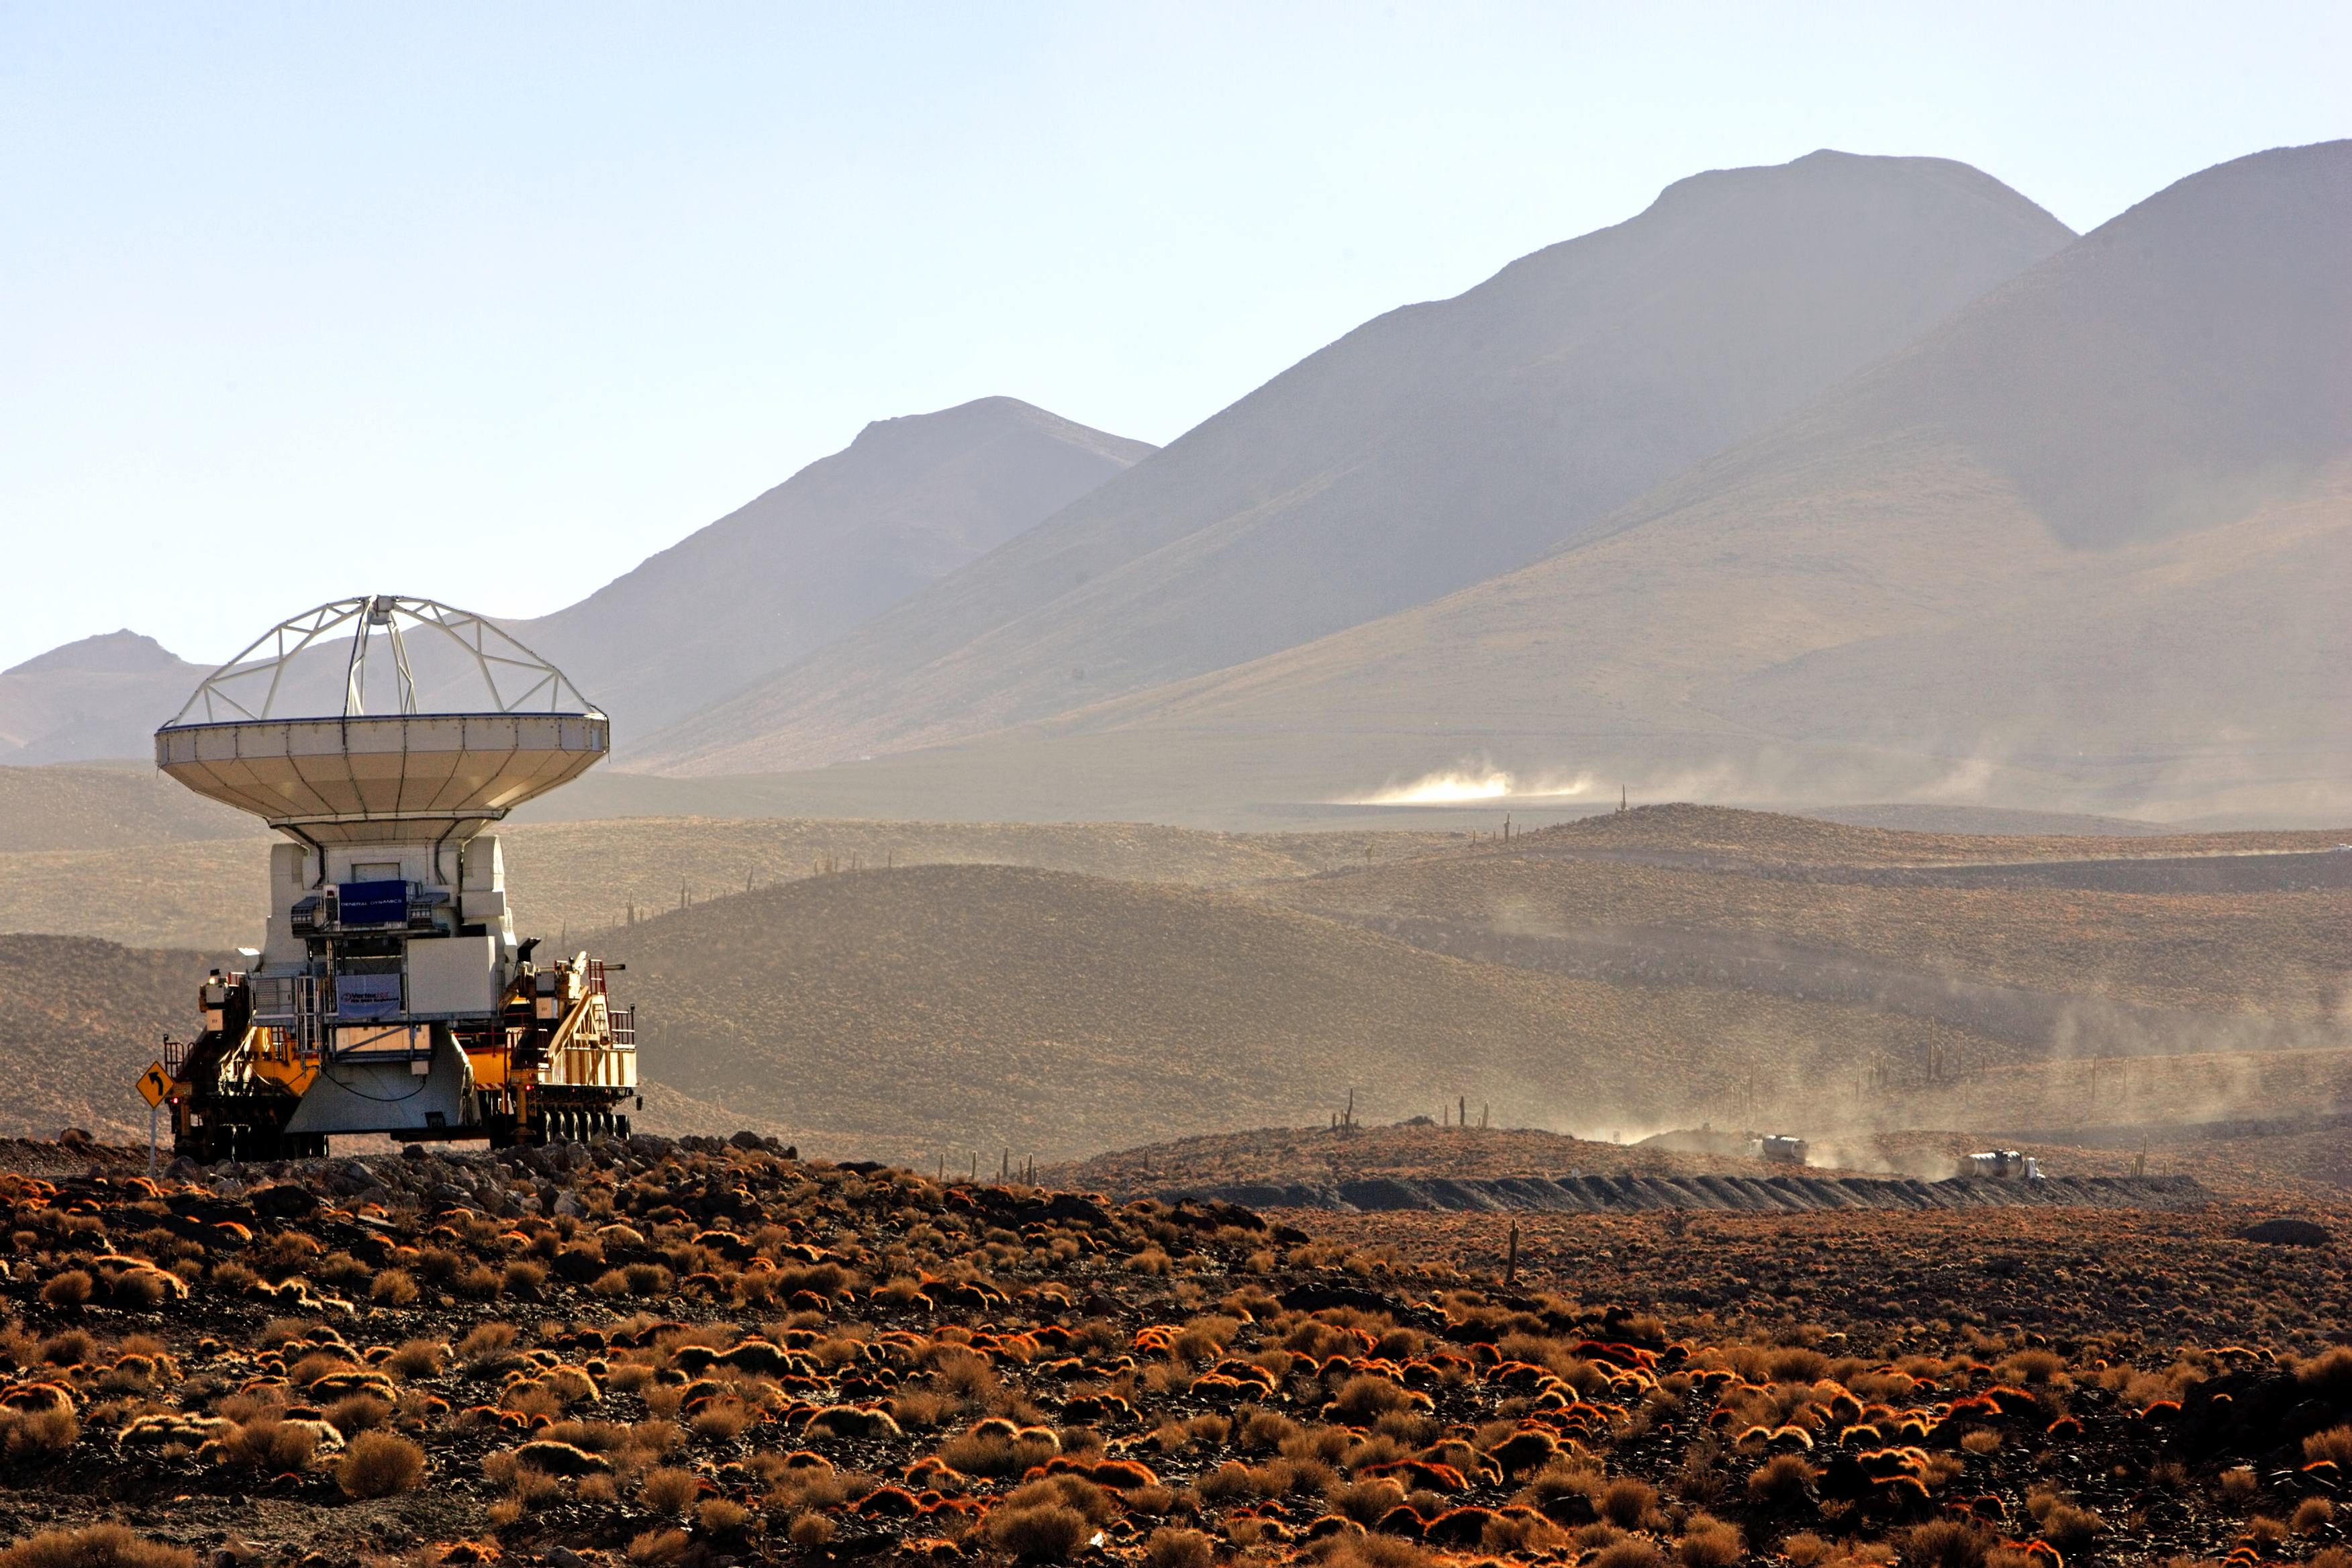

ALMA antenna transported to Chajnantor

One antenna of the Atacama Large Millimeter/submillimeter Array (ALMA) is transported to Chajnantor, at 5000 meters altitud in the Atacama desert, Chile.

Credit: AUI/NRAO, Carlos Padilla